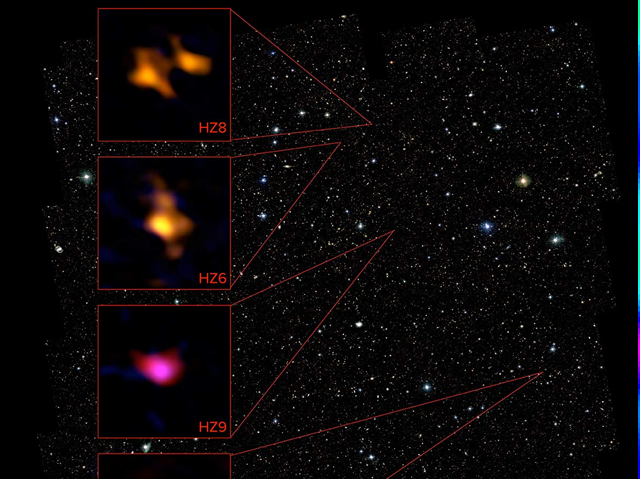

Array of normal galaxies

Using ALMA, astronomers survey an array of normal galaxies seen when the Universe was only 1 billion years old. They detected the glow of ionized carbon fulling the space between the stars, indicating these galaxies were fully formed but chemically immature, when compared to similar galaxies a few billion years later. The ALMA data for four of these galaxies is show in relation to objects in the COSMOS field. ALMA (NRAO/ESO/NAOJ), P. Capak; B. Saxton (NRAO/AUI/NSF)

Credit: ALMA (ESO/NAOJ/NRAO)